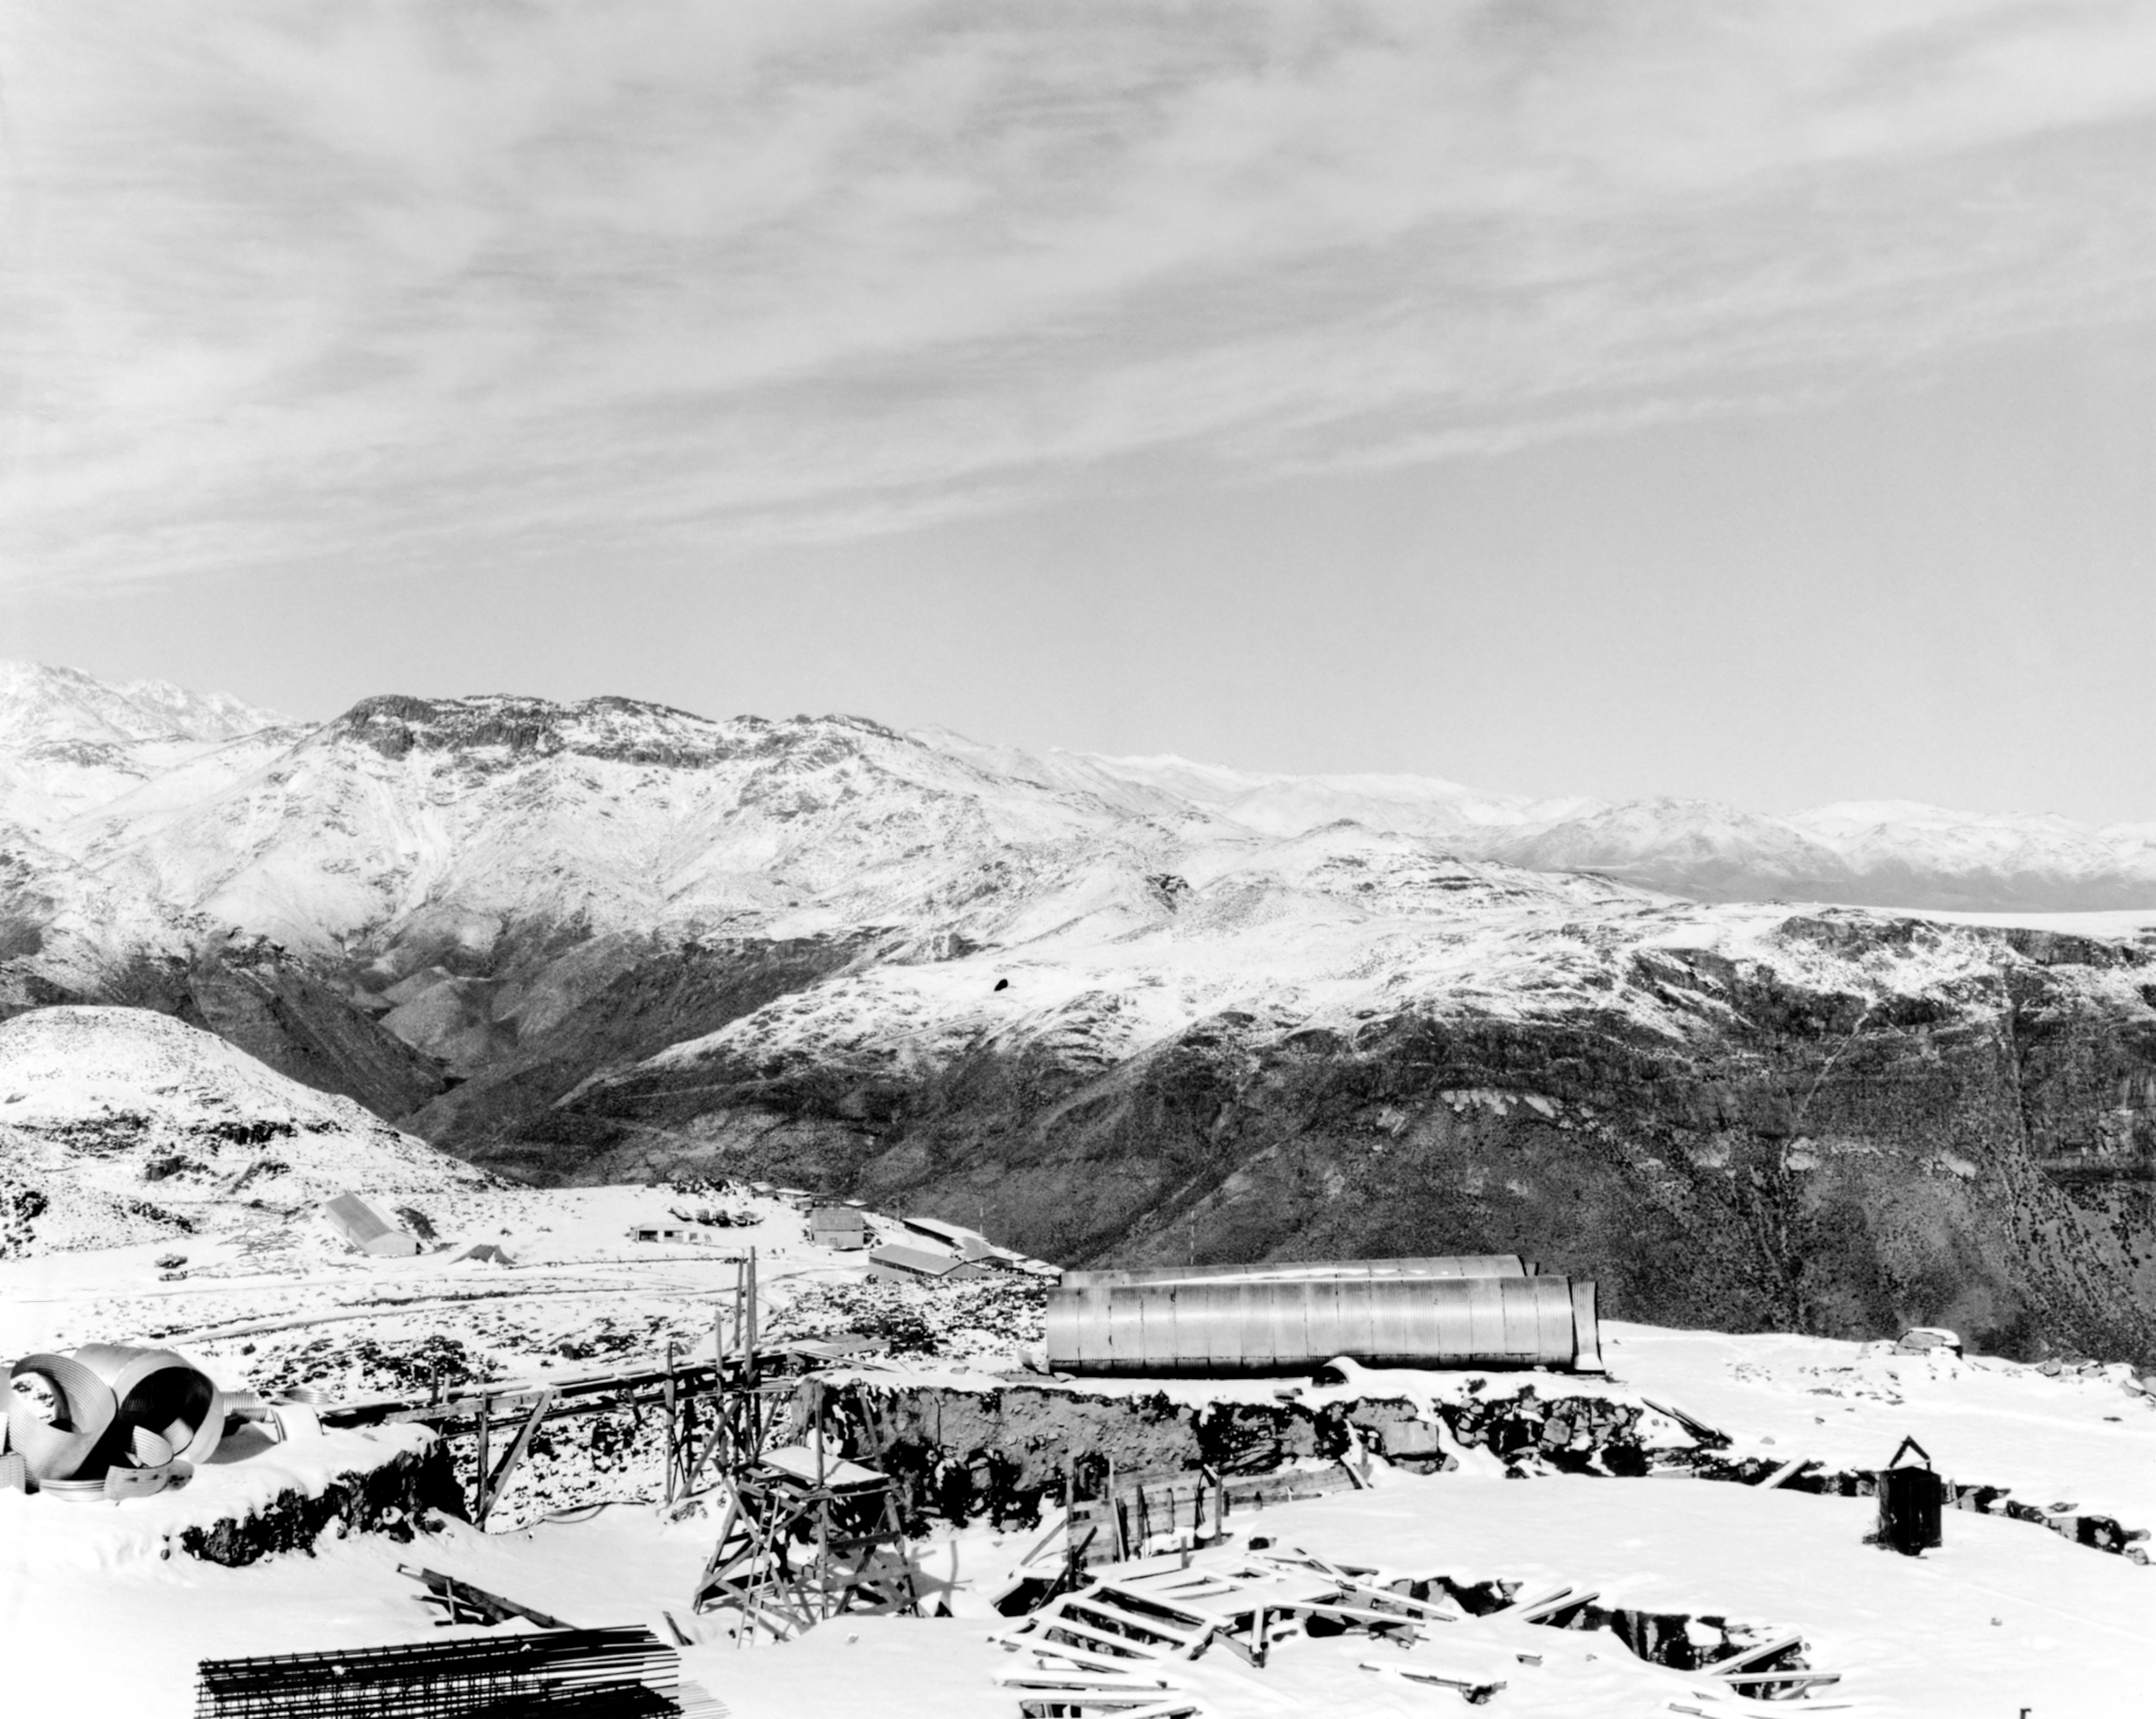

CTIO History - Snow on Cerro Tololo

A historical photo of snow-capped mountains of Cerro Tololo in Chile as construction for the Cerro Tololo Inter-American Observatory takes place.

This image is part of NSF NOIRLab’s historical archives.

Credit: CTIO/NOIRLab/NSF/AURA/R. González